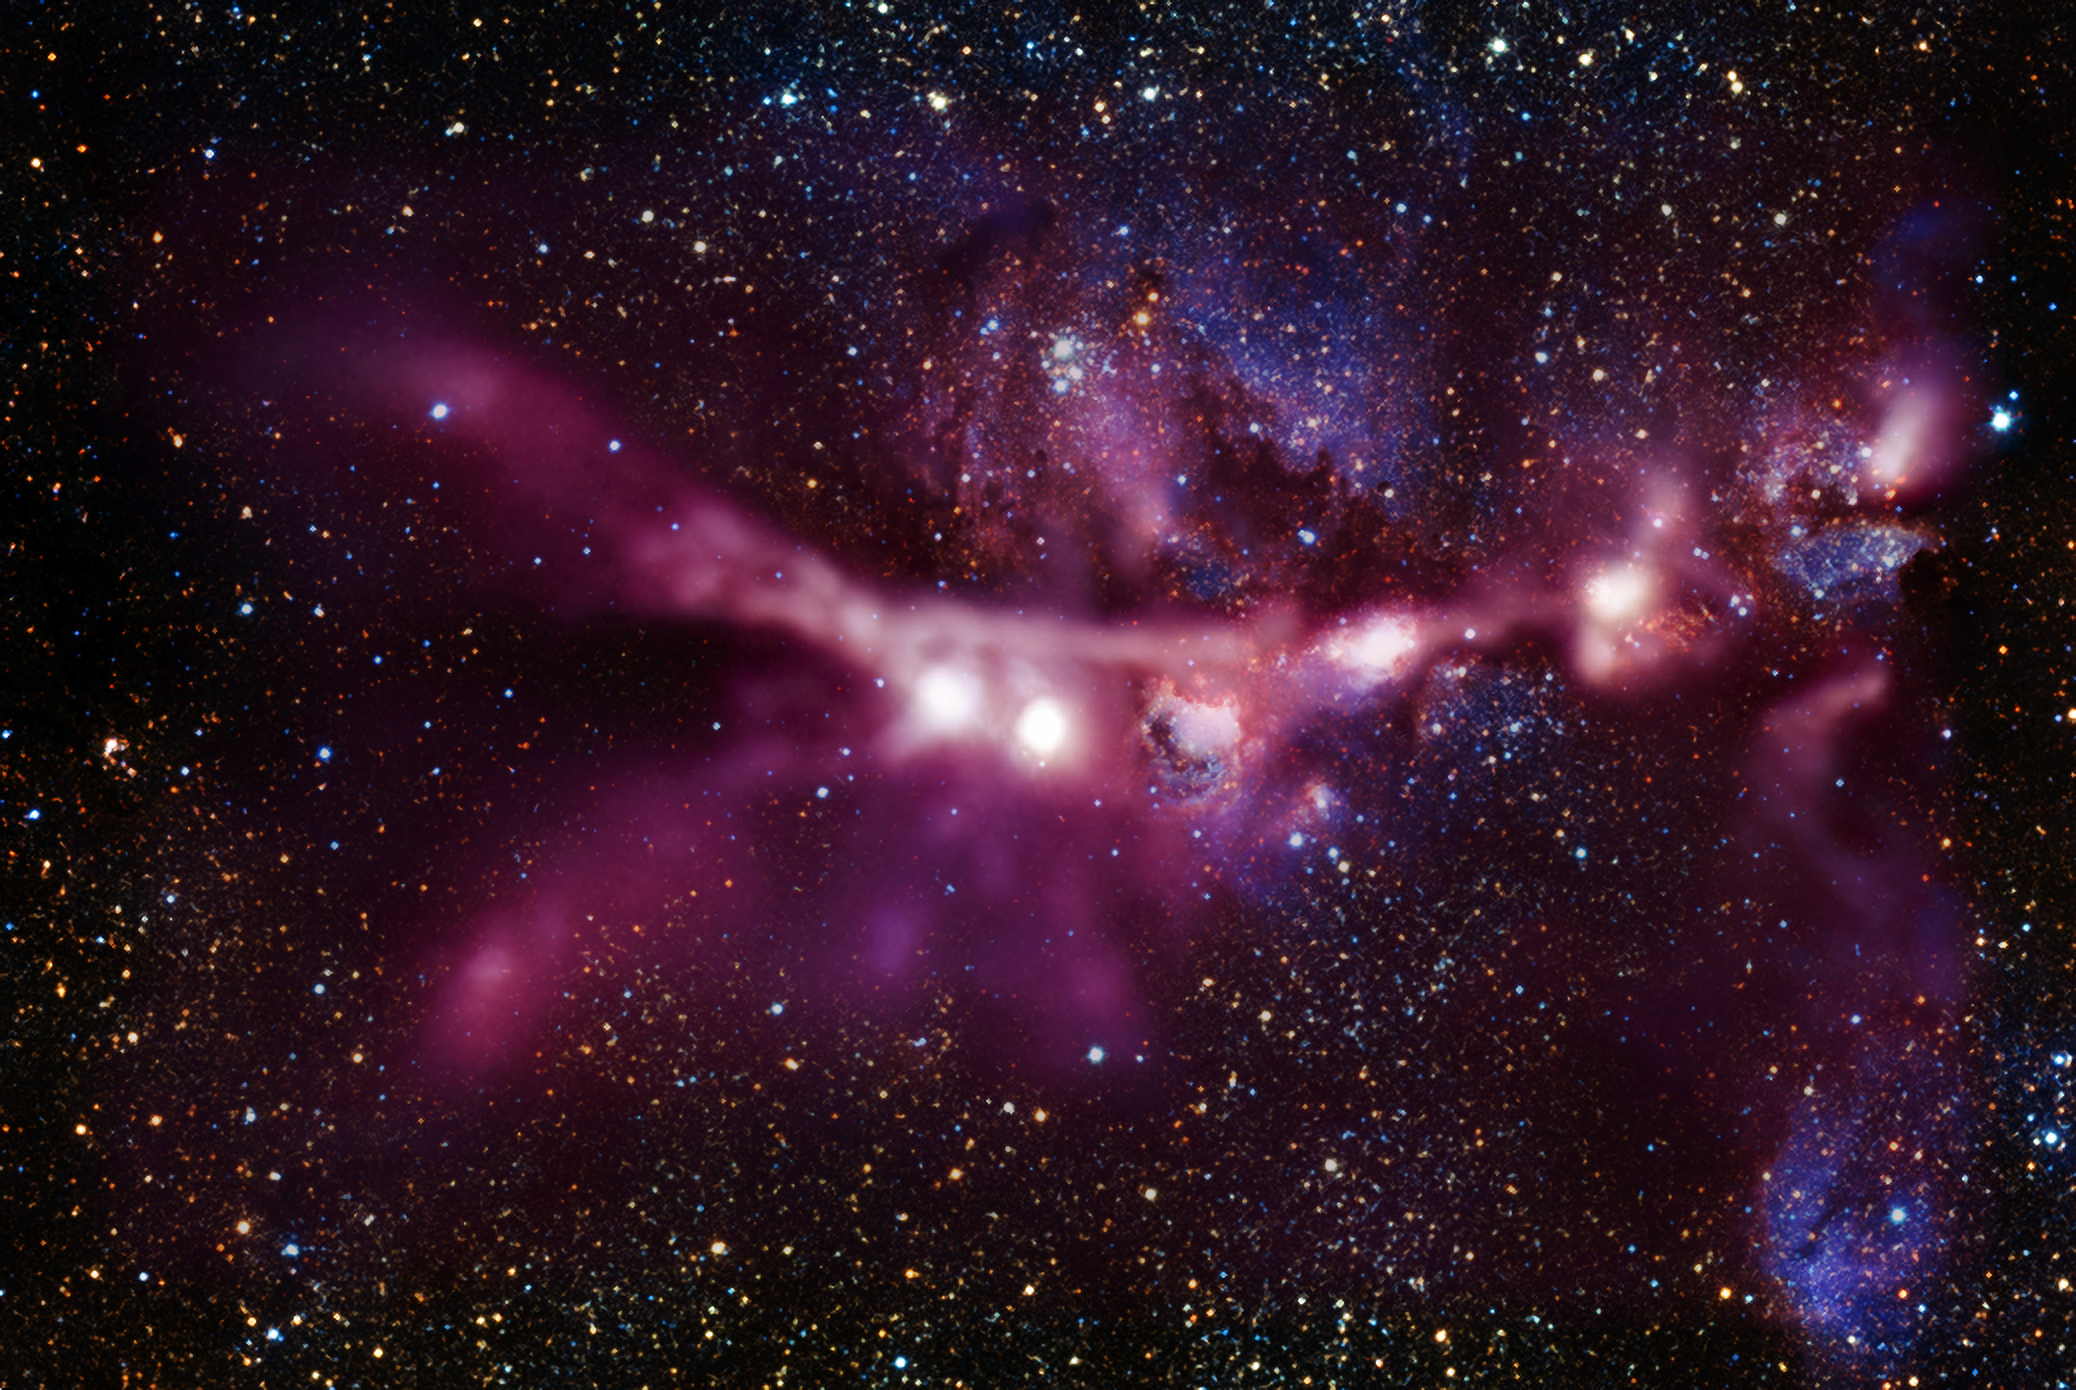

CONCERTO show starts with new view of the Cat’s Paw Nebula

This image of the star-forming region NGC 6334, also known as the Cat’s Paw Nebula, is one of the first-light images taken by the CONCERTO instrument on the APEX telescope, operated by ESO. The new observations, shown in white and pink tones, have been superimposed to an image of the same region taken in near-infrared light by ESO’s VISTA telescope at Paranal.

CONCERTO is able to scan the sky at frequencies between infrared and radio waves and has been designed to look at radiation emitted by ionised carbon atoms, one of the most valuable tracers of star formation in the early cosmic ages.

Credit: ESO/J. Emerson/VISTA Acknowledgment: Cambridge Astronomical Survey Unit